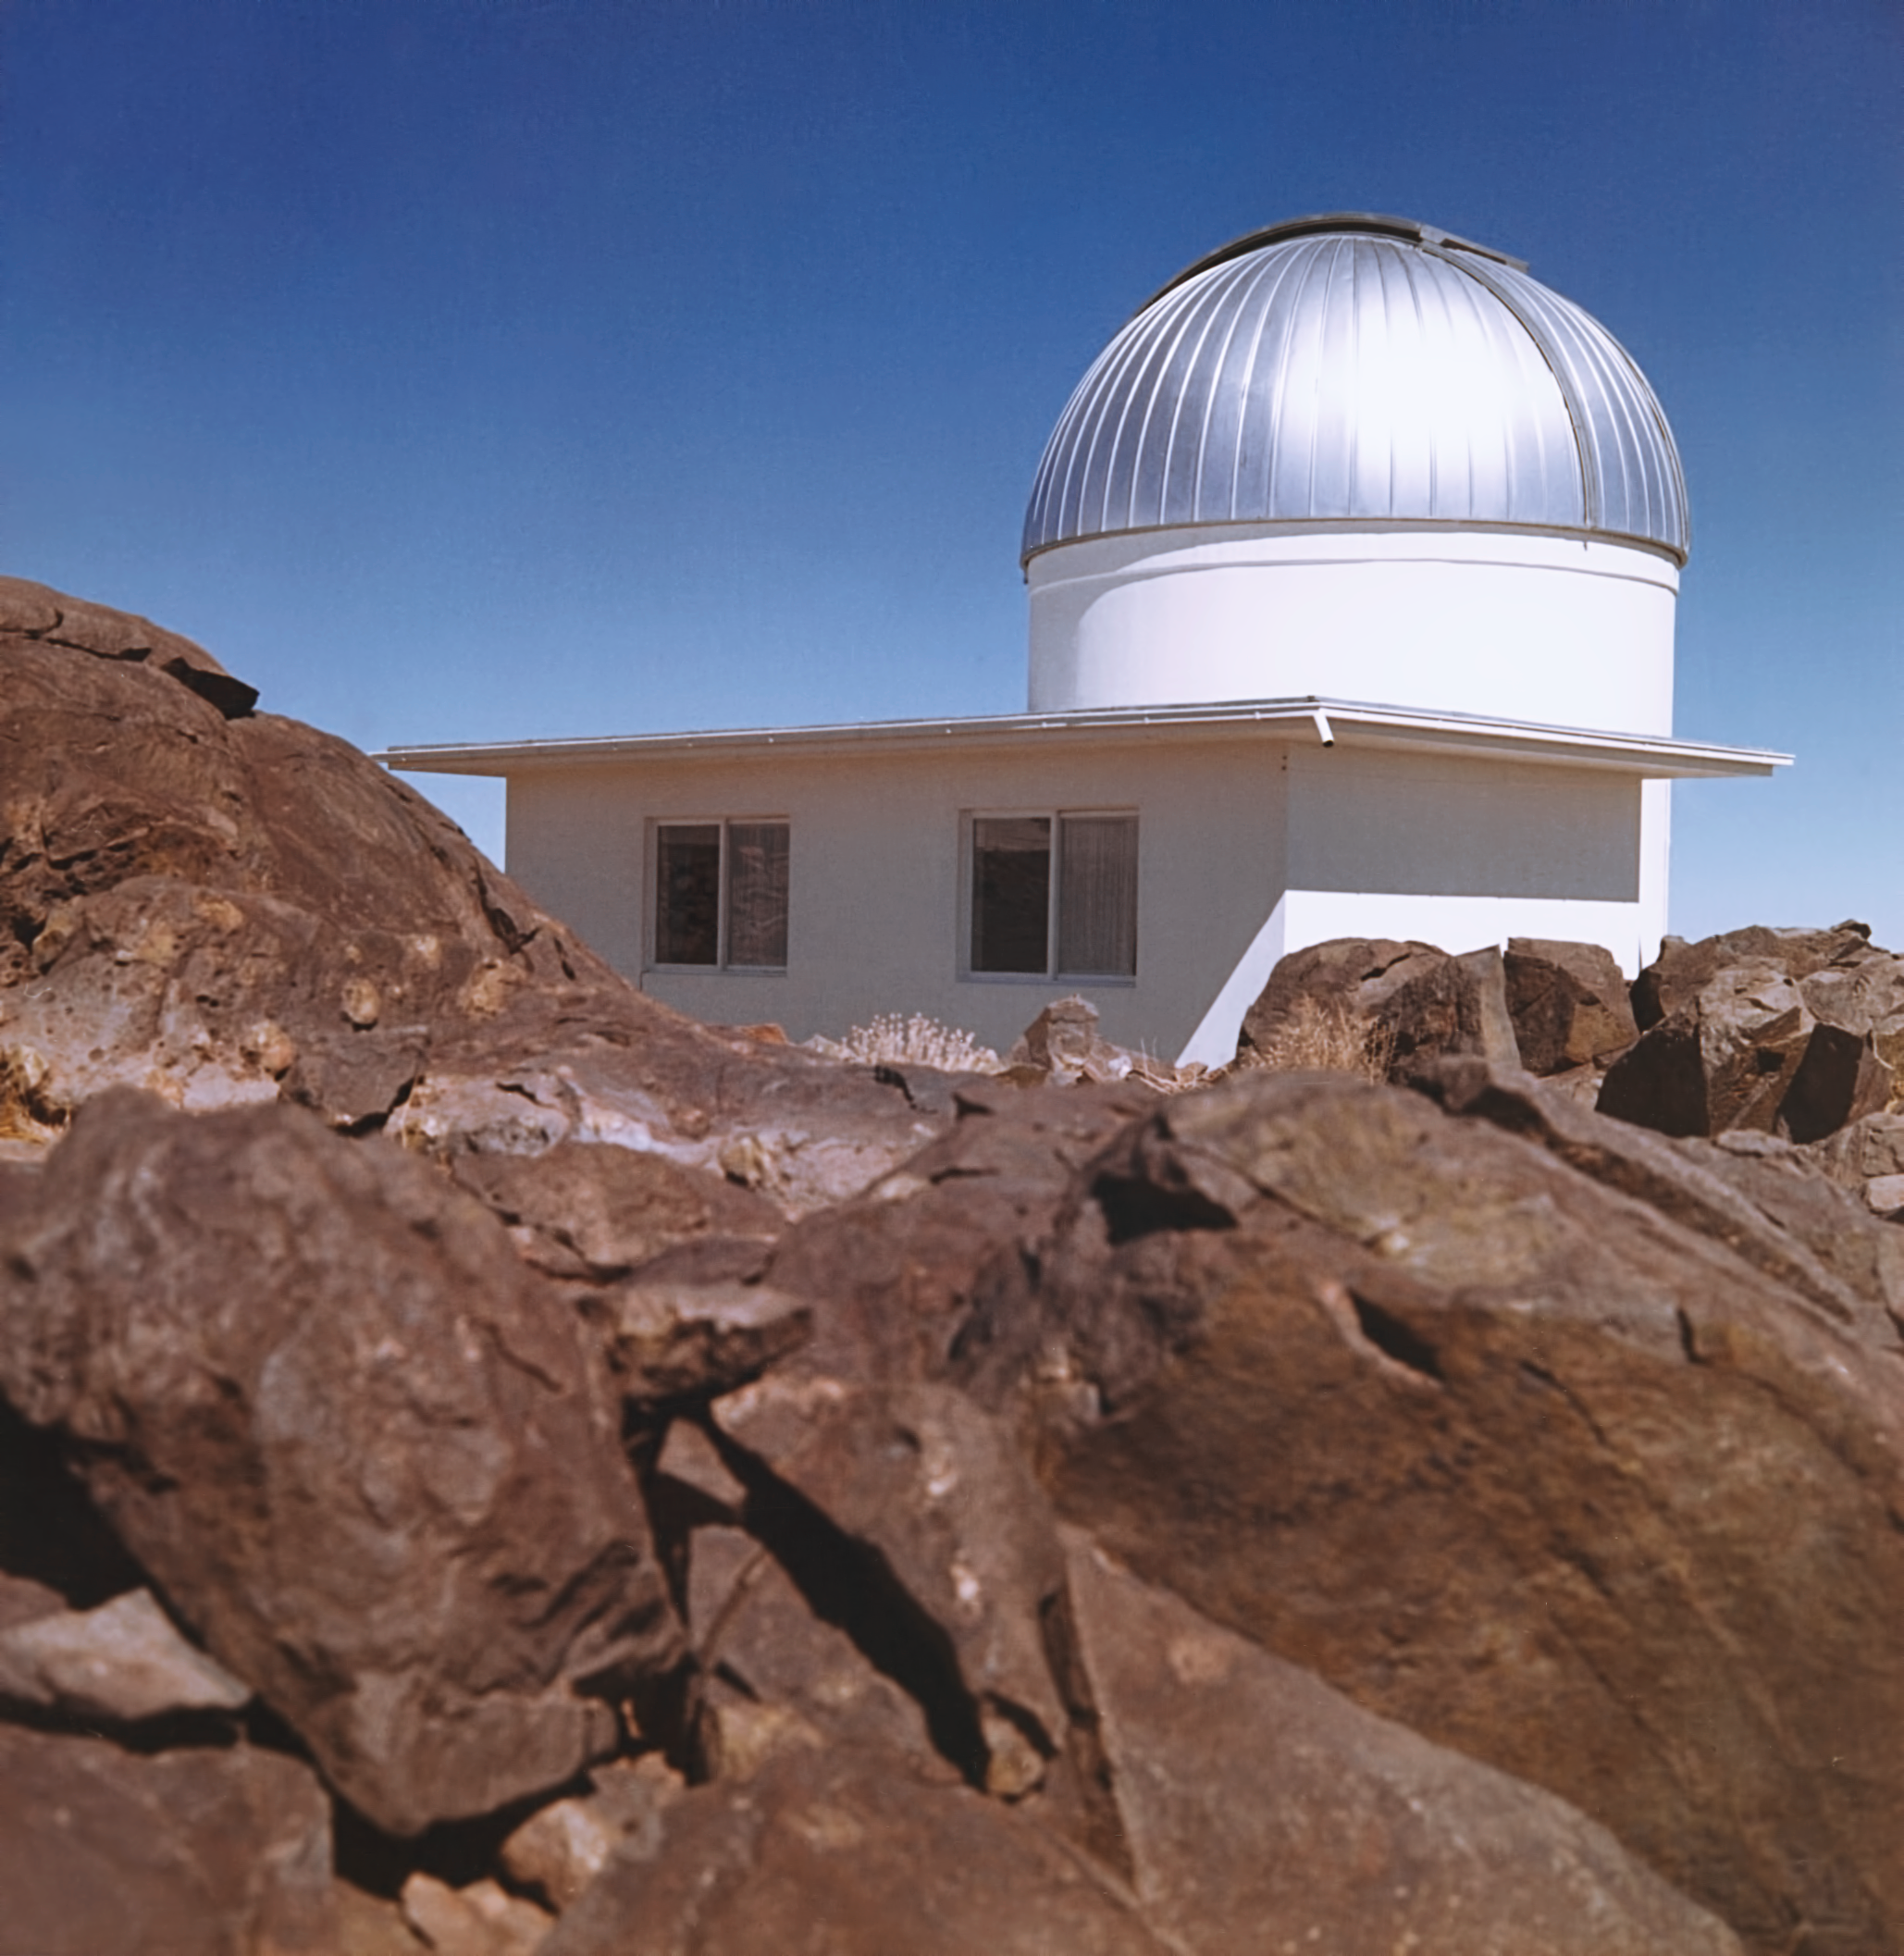

Bochum 0.61-metre Telescope

The Bochum 0.61-metre Telescope at La Silla Observatory in the mid-1970s.

Credit: ESO/Hochtief